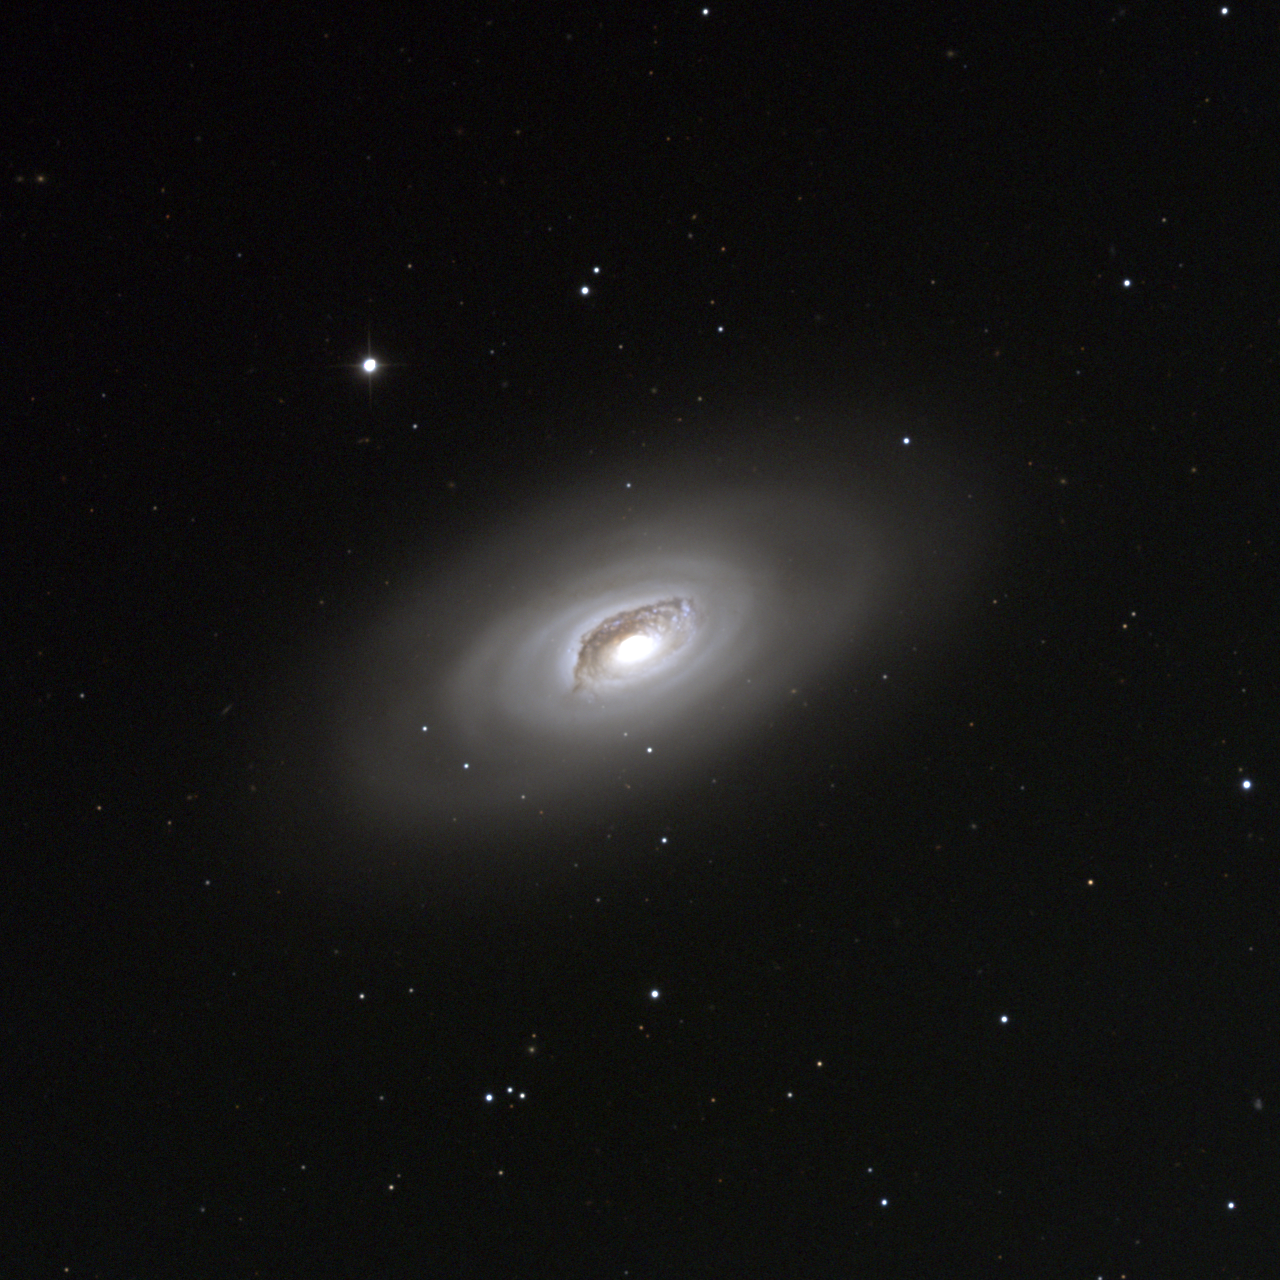

M64, NGC 4826

The "Black Eye" or "Sleeping Beauty" galaxy, M64 is a spiral galaxy of type Sb in the constellation Coma Berenices. The peculiar dust lane to the north of the nucleus (top of image) may have been created from a small companion galaxy absorbed into the main spiral, but not yet relaxed into the mean orbital plane. This speculation is bolstered by the fact that M64 contains two counter-rotating streams of gas and stars, whereas in most galaxies the material all circulates the same way. Some 20 million light-years away, M64 is about 55000 light-years across (roughly half the size of M31/Andromeda or our Galaxy). M64 is considered by some (but not others) to be in a group including M94 and various fainter galaxies. The present picture is a color composite of CCD images from the 0.9-meter telescope of the Kitt Peak National Observatory, near Tucson, Arizona, taken in January 1997 (and even when I was observing it I couldn't understand why it has the names it has: I must suffer from lack of imagination). Image size 14.5 arc minutes.

Credit: NOIRLab/NSF/AURA